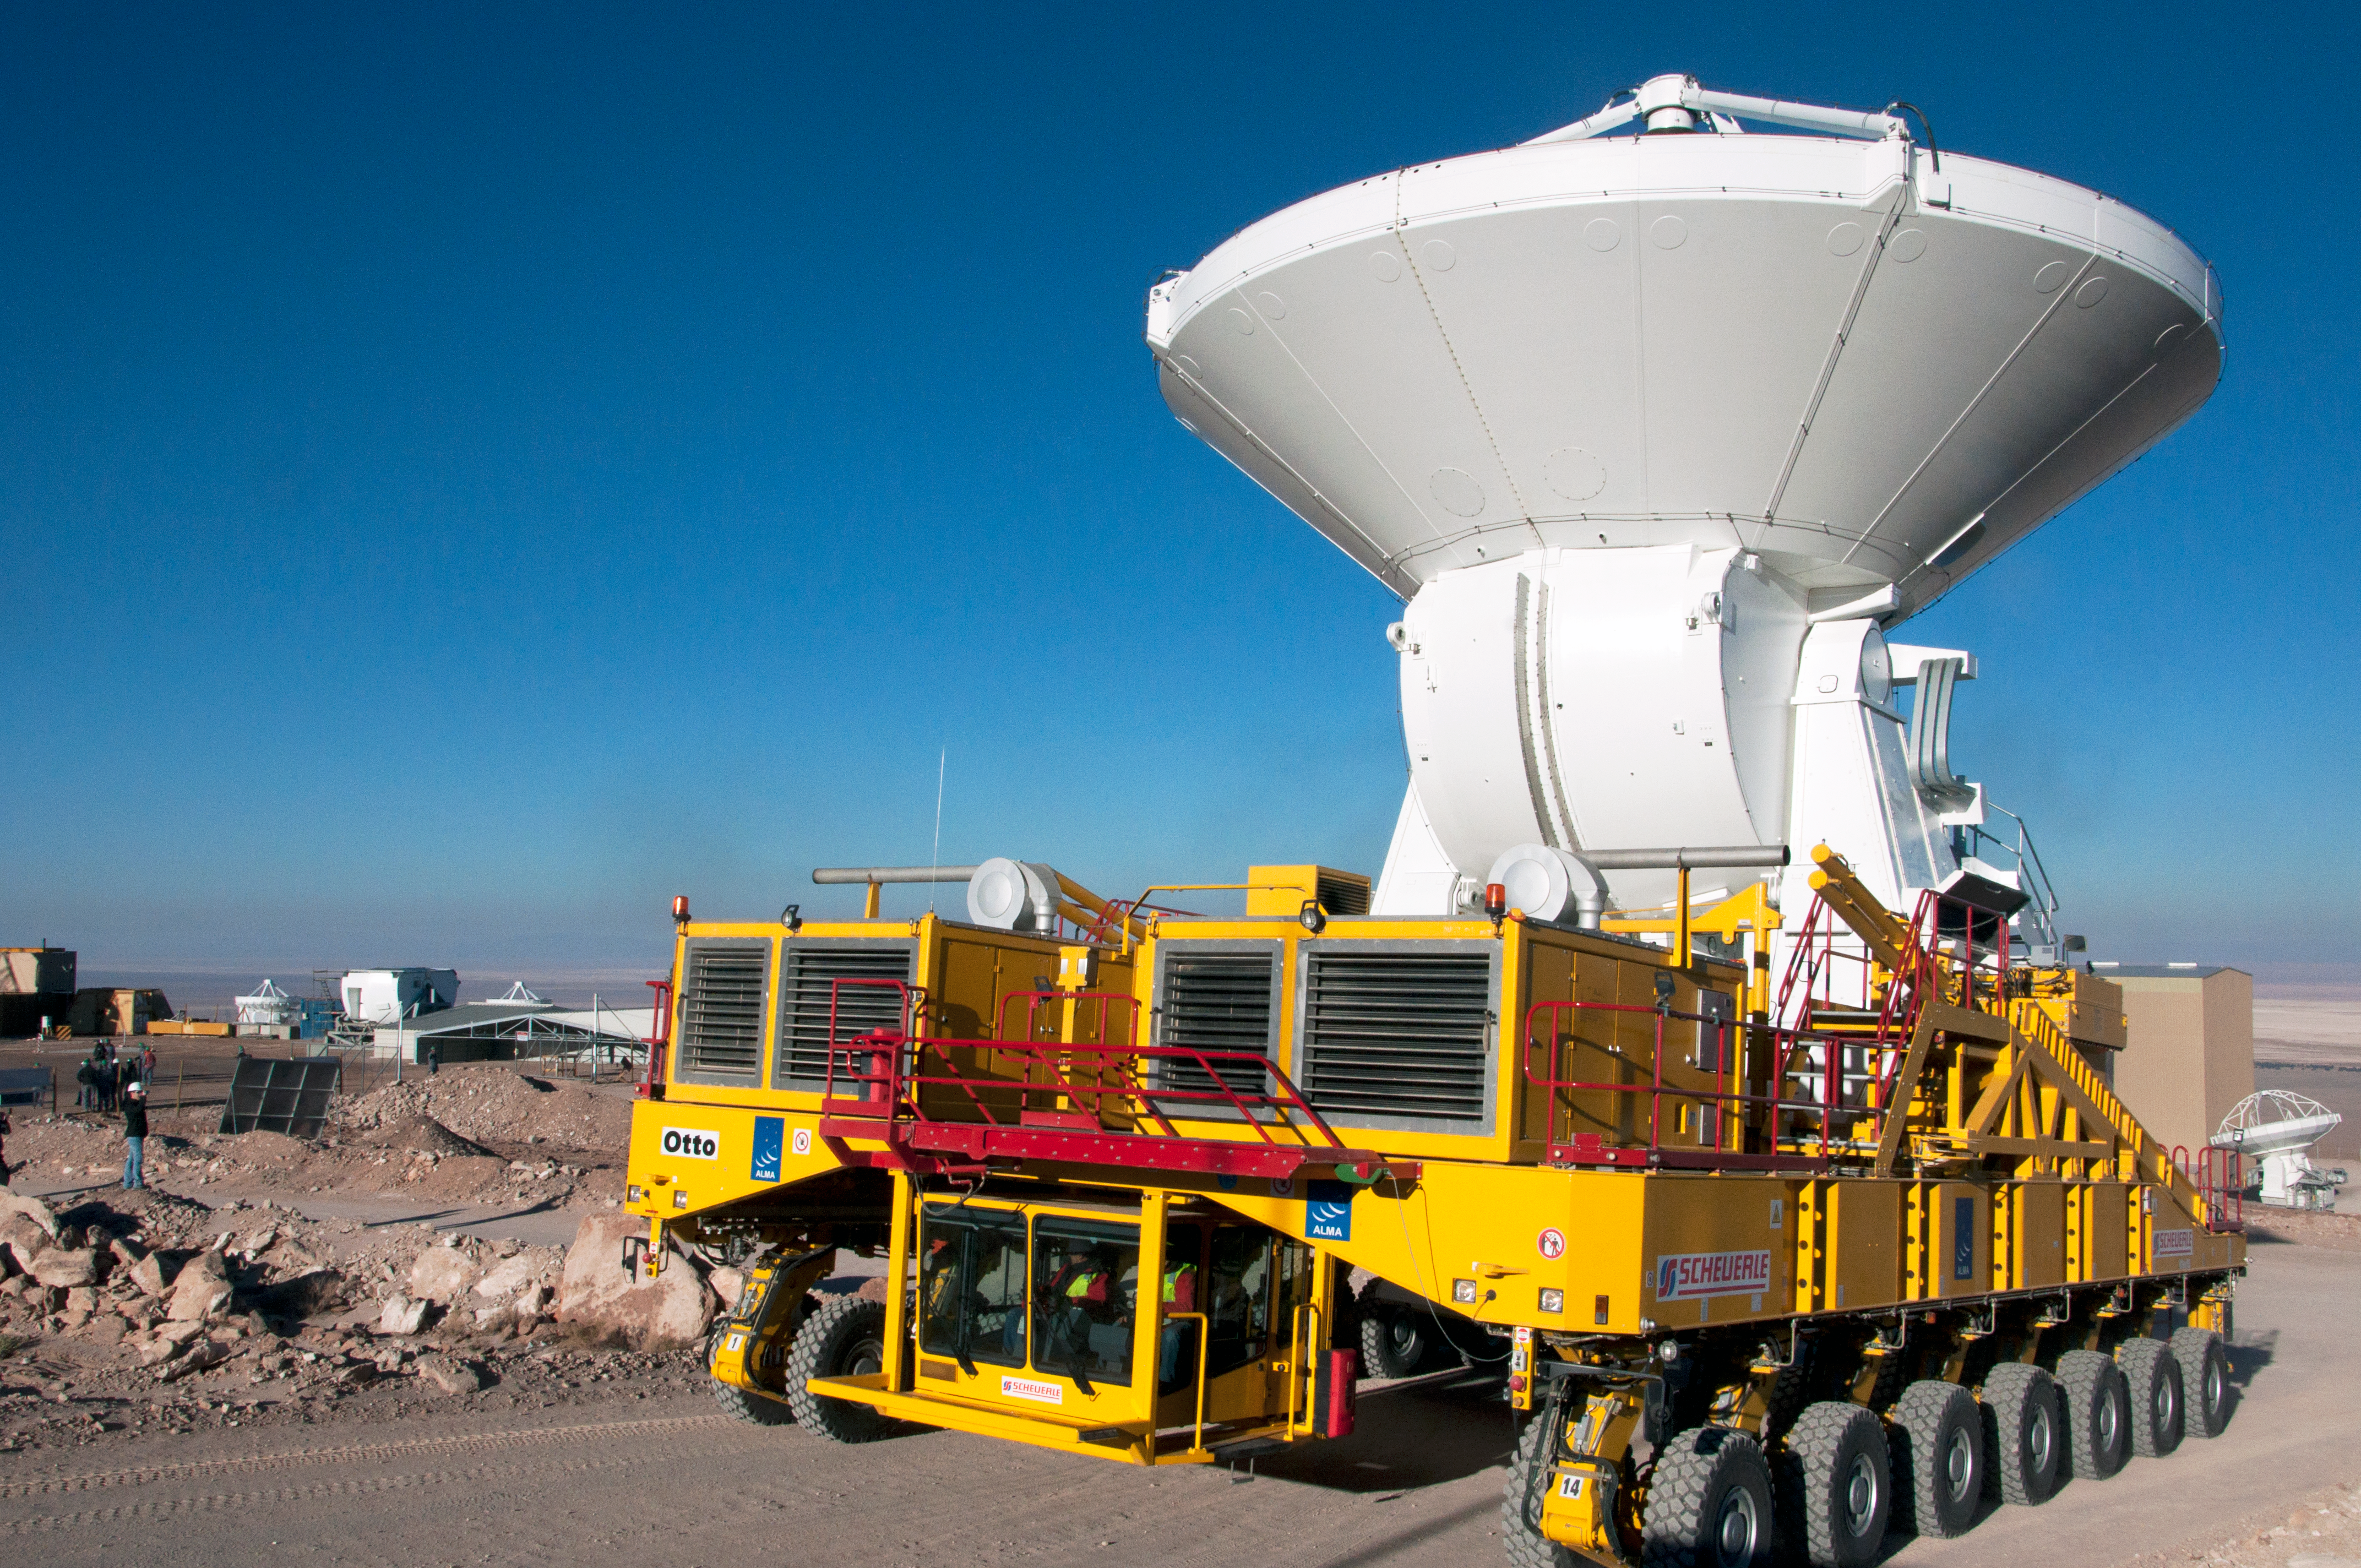

The first European antenna for ALMA is handed over to the observatory

The first European antenna for ALMA is moved the short distance from the Site Erection Facility, where it was assembled, to the Operations Support Facility on one of the giant yellow ALMA transporter vehicles. The two sites are next to each other, at an altitude of 2900 metres in the foothills of the Chilean Andes. This short trip marks the handover of the antenna from the AEM Consortium (Thales Alenia Space, European Industrial Engineering, and MT-Mechatronics), who built it, to the ALMA Observatory. The antenna weighs about 95 tonnes, and its dish has a diameter of 12 metres. It joins other antennas provided by the North American and East Asian ALMA partners. After testing at the OSF, it will be moved up to the 5000-metre Chajnantor plateau, where the ALMA telescope is taking shape.

Credit: ESO/T. van Kempen